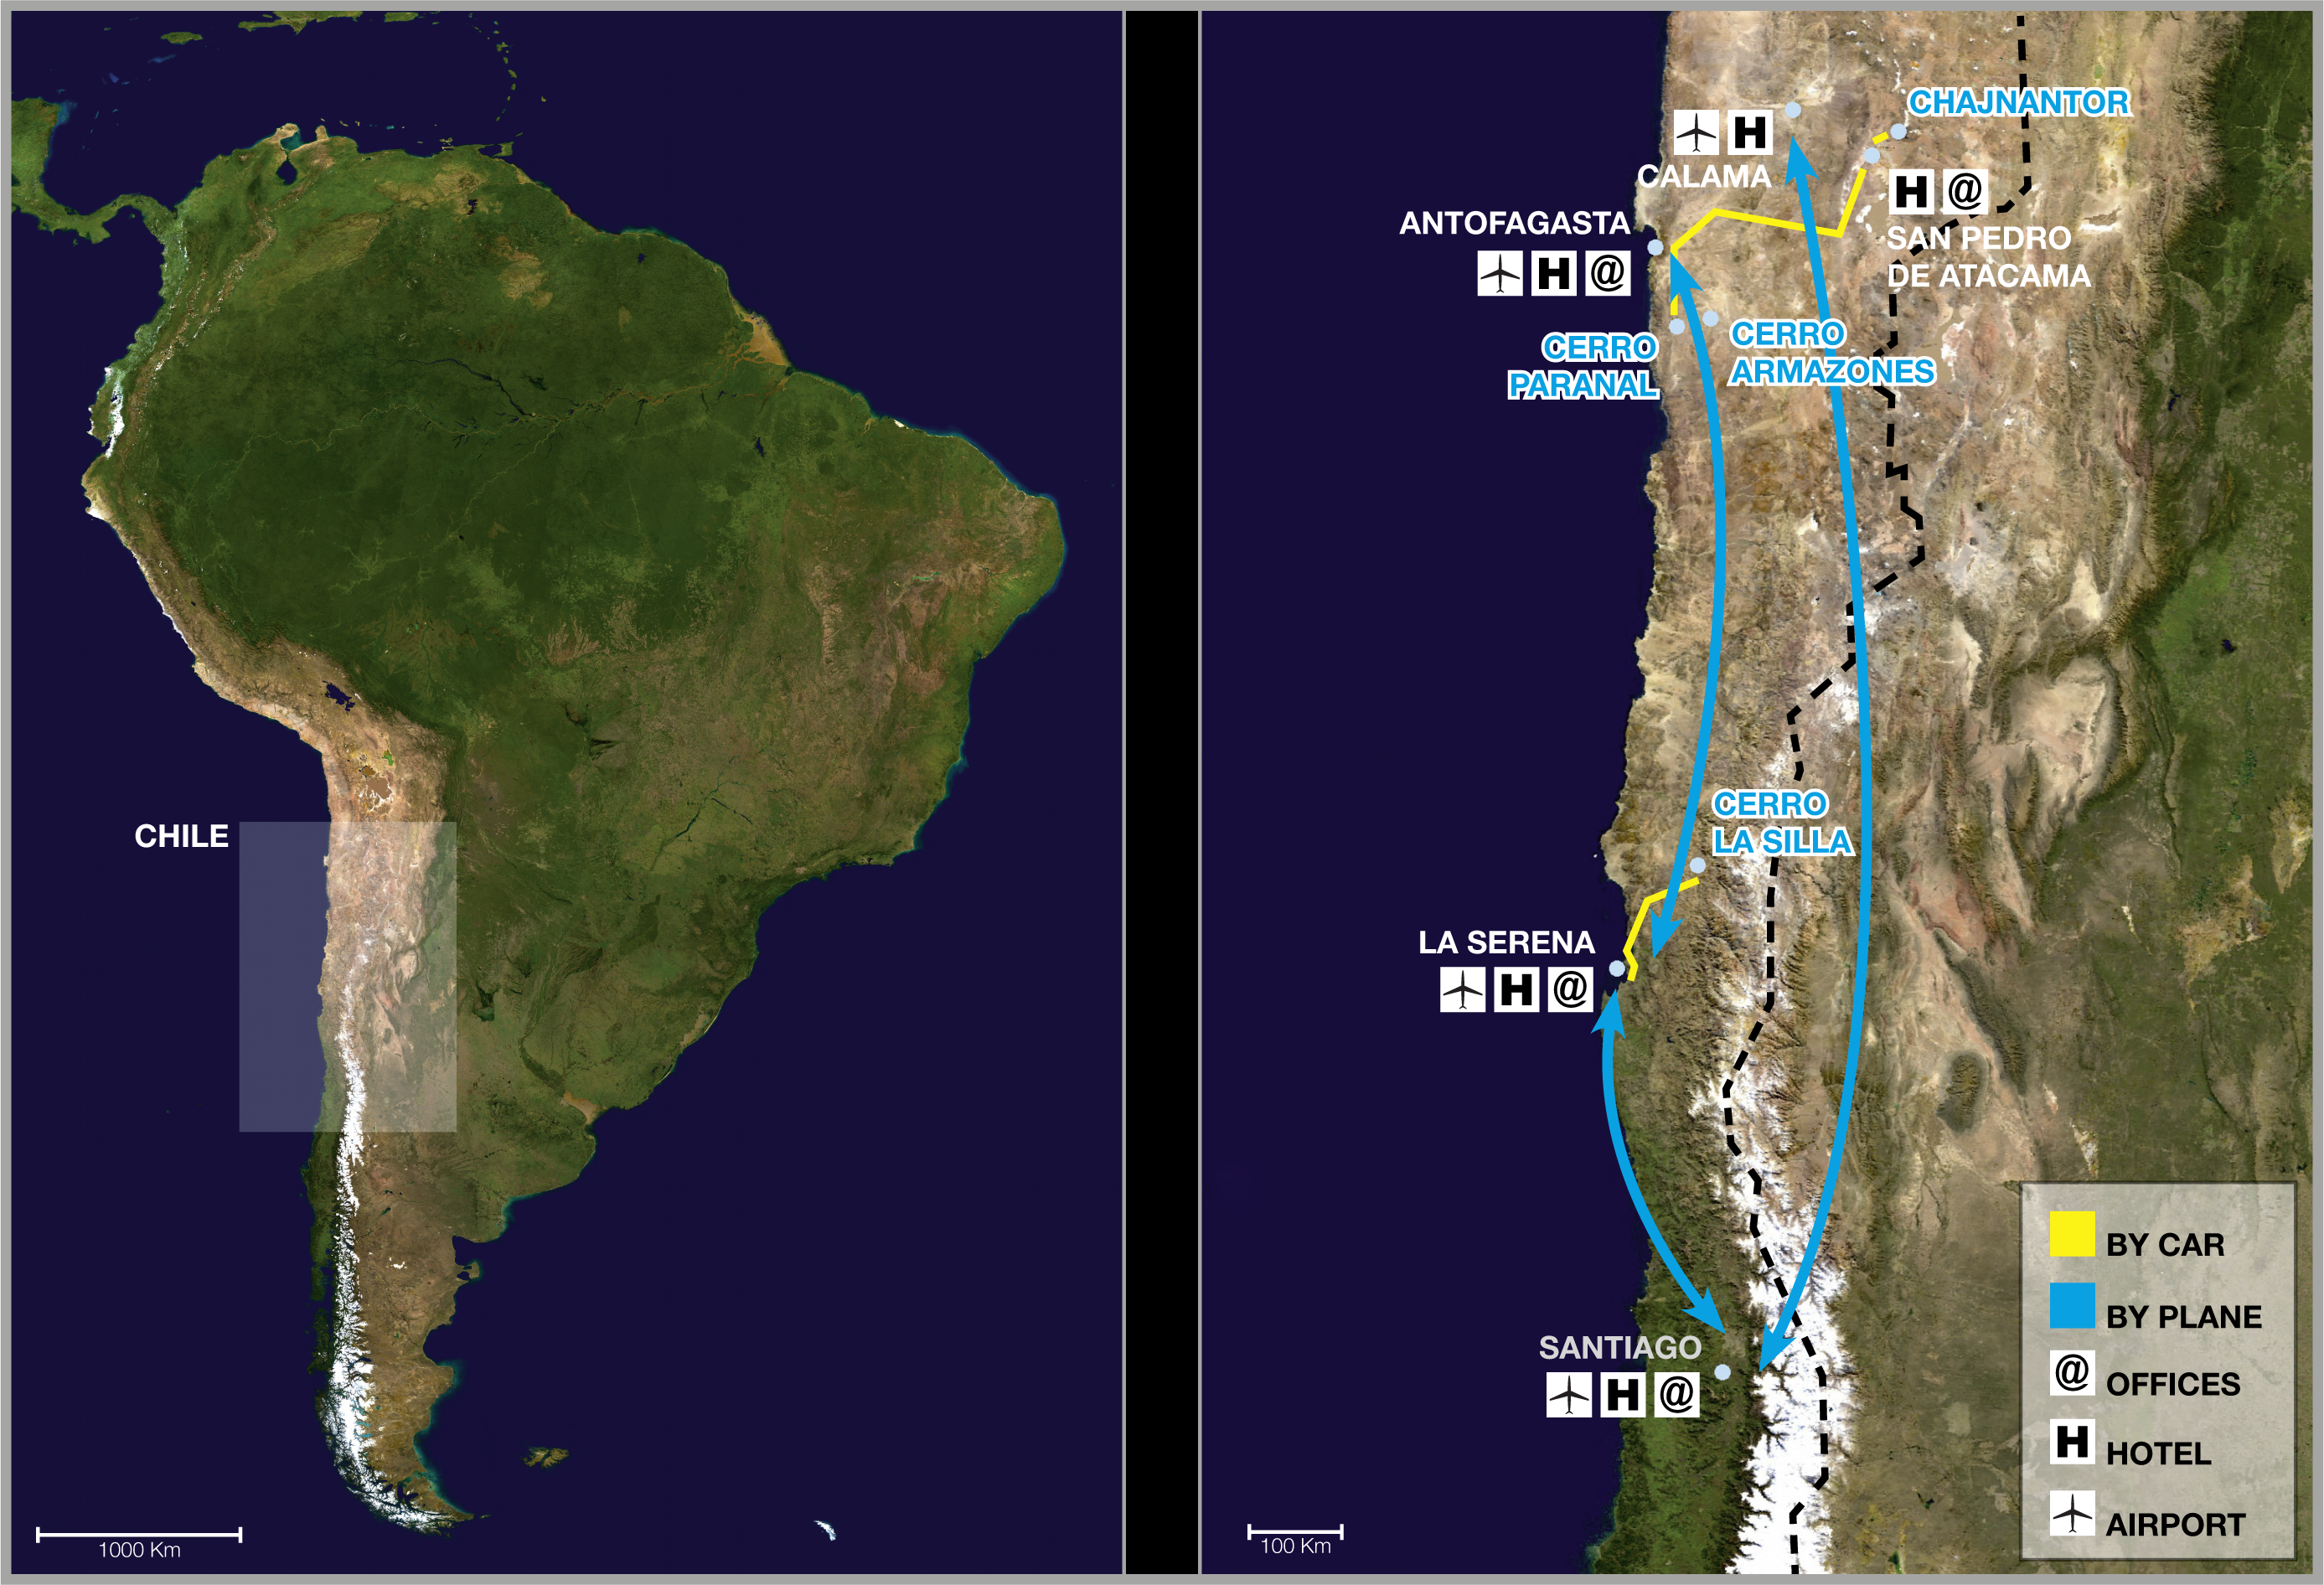

ESO sites in Chile

The image above shows a map of ESO's sites in Chile and the recommended means of travelling between them. Also seen are the towns and cities where ESO has offices or where accommodation can be booked. For details about the ESO sites and how to visit them please go to our Contacts page and the Visiting ESO page.

Credit: ESO